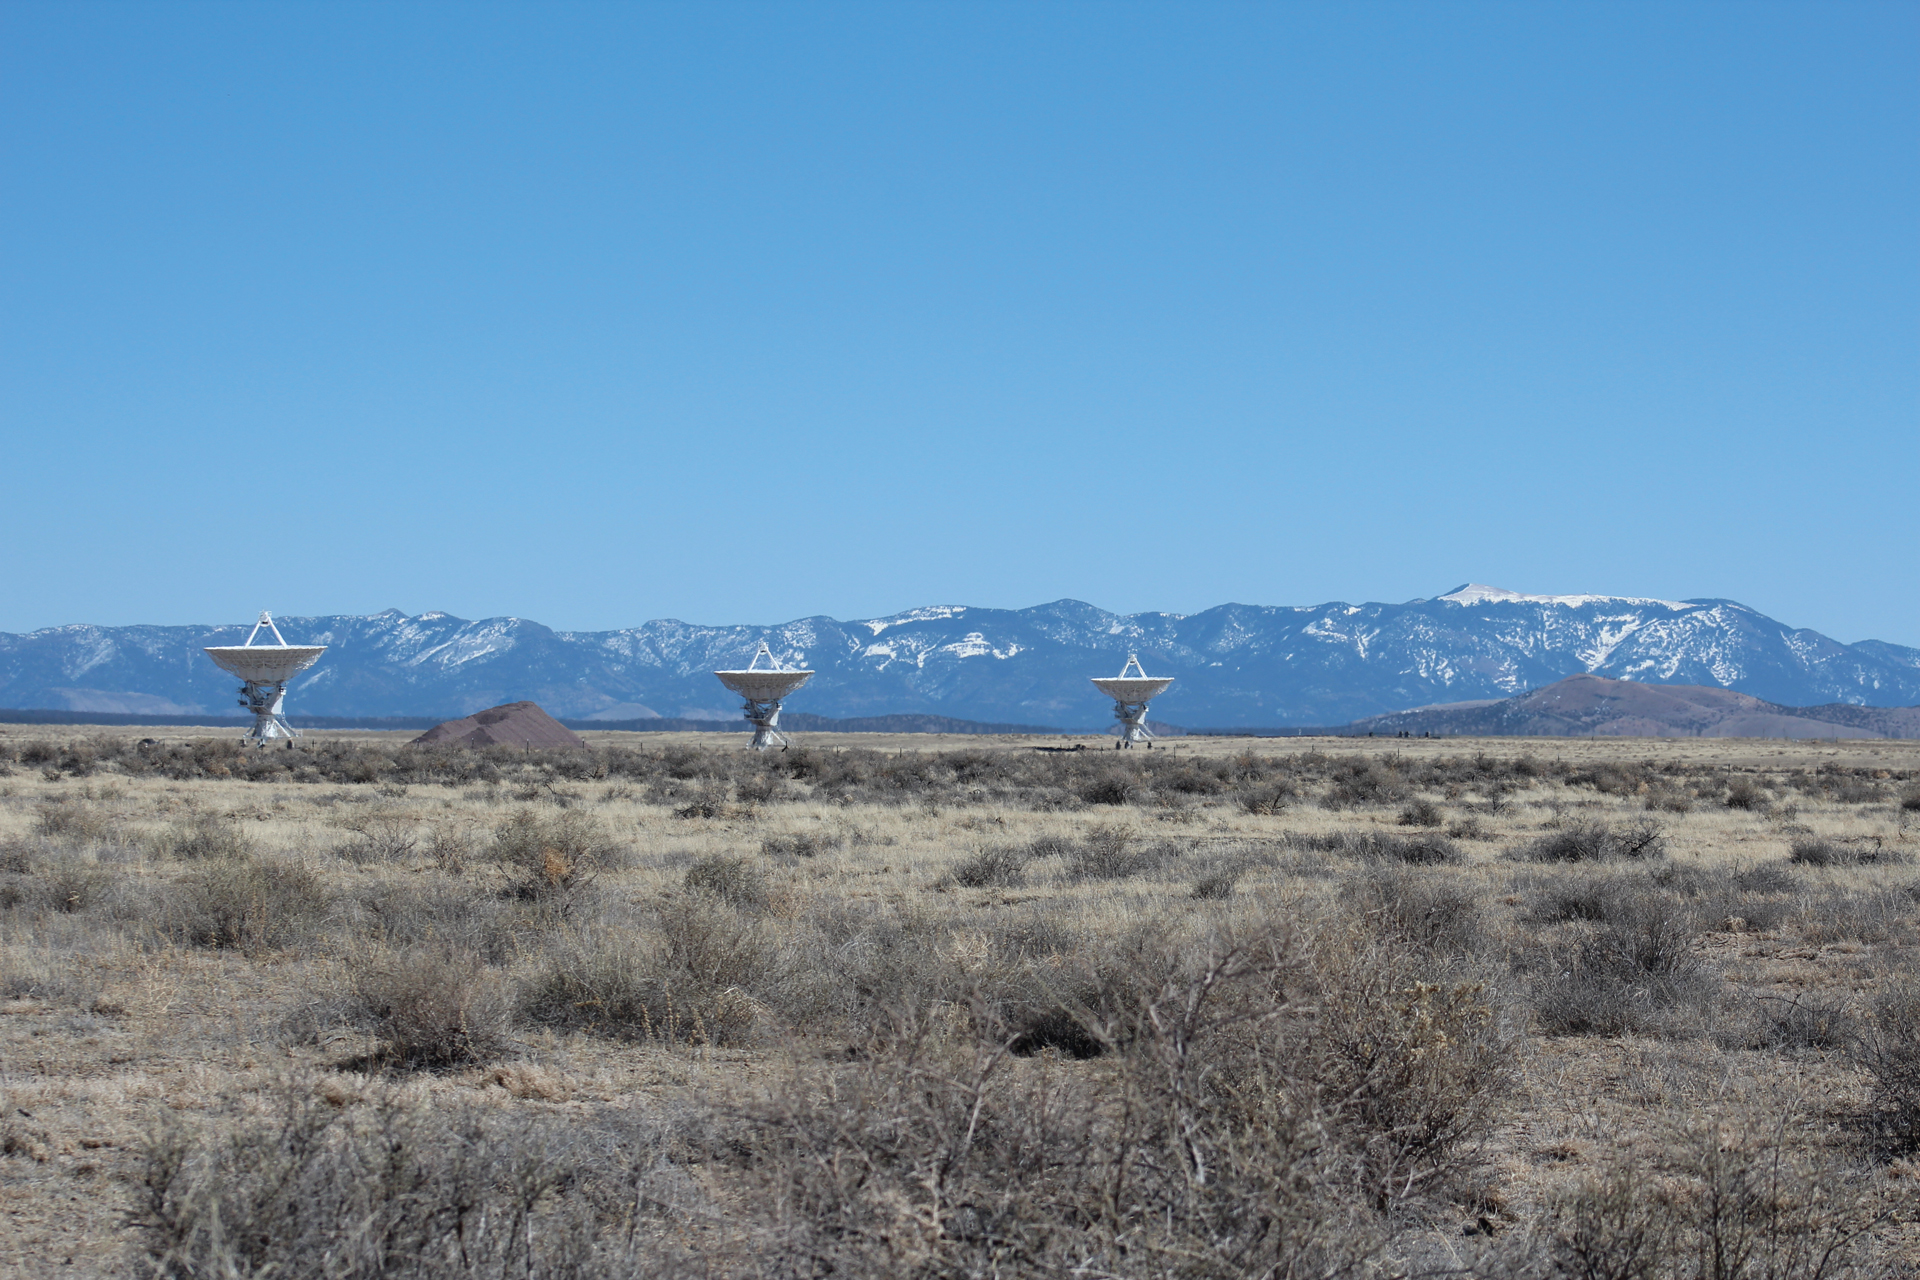

Snowy Peaks Behind the VLA

Snow caps the mountain ranges that surround the Plains of San Agustin where the Very Large Array sits in central New Mexico.

Credit: NRAO/AUI/NSF